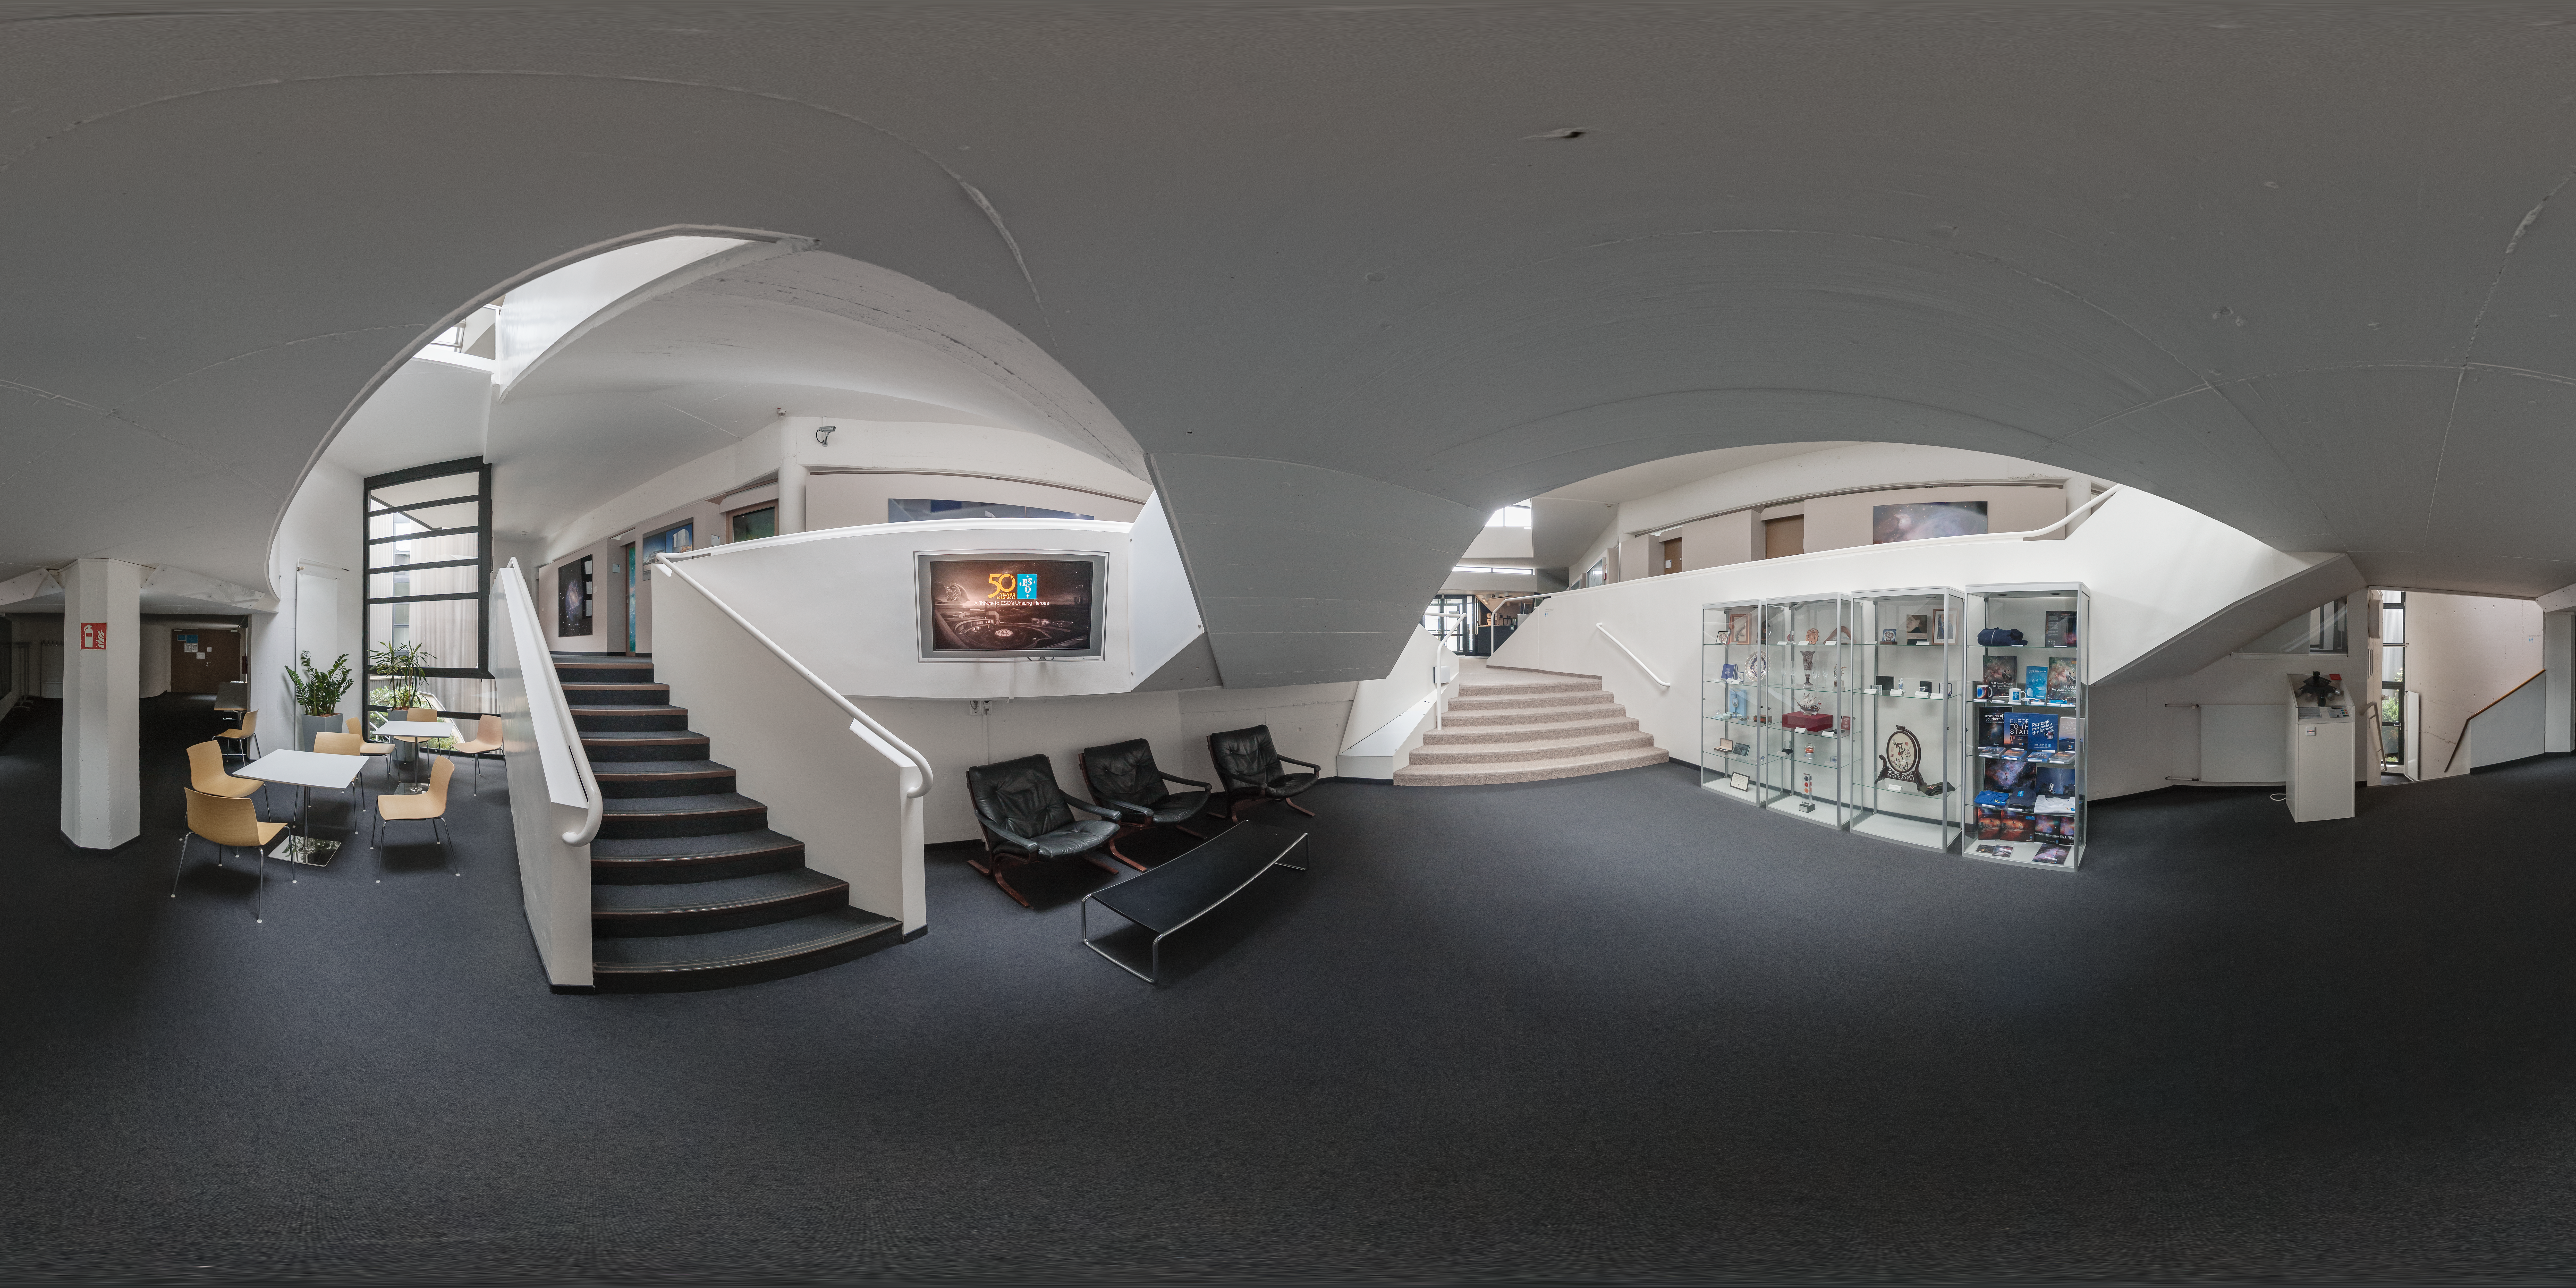

Meeting place in the ESO Headquarters entrance

The multi-level layout of the ESO Headquarters in Garching bei München, Germany, provides staff with the perfect meeting point between downstairs and upstairs. Located near the entrance to ESO Headquarters, the area hold gifts to the organisation and showcases videos on current research and achievements at ESO.

Credit: ESO/P. Horálek